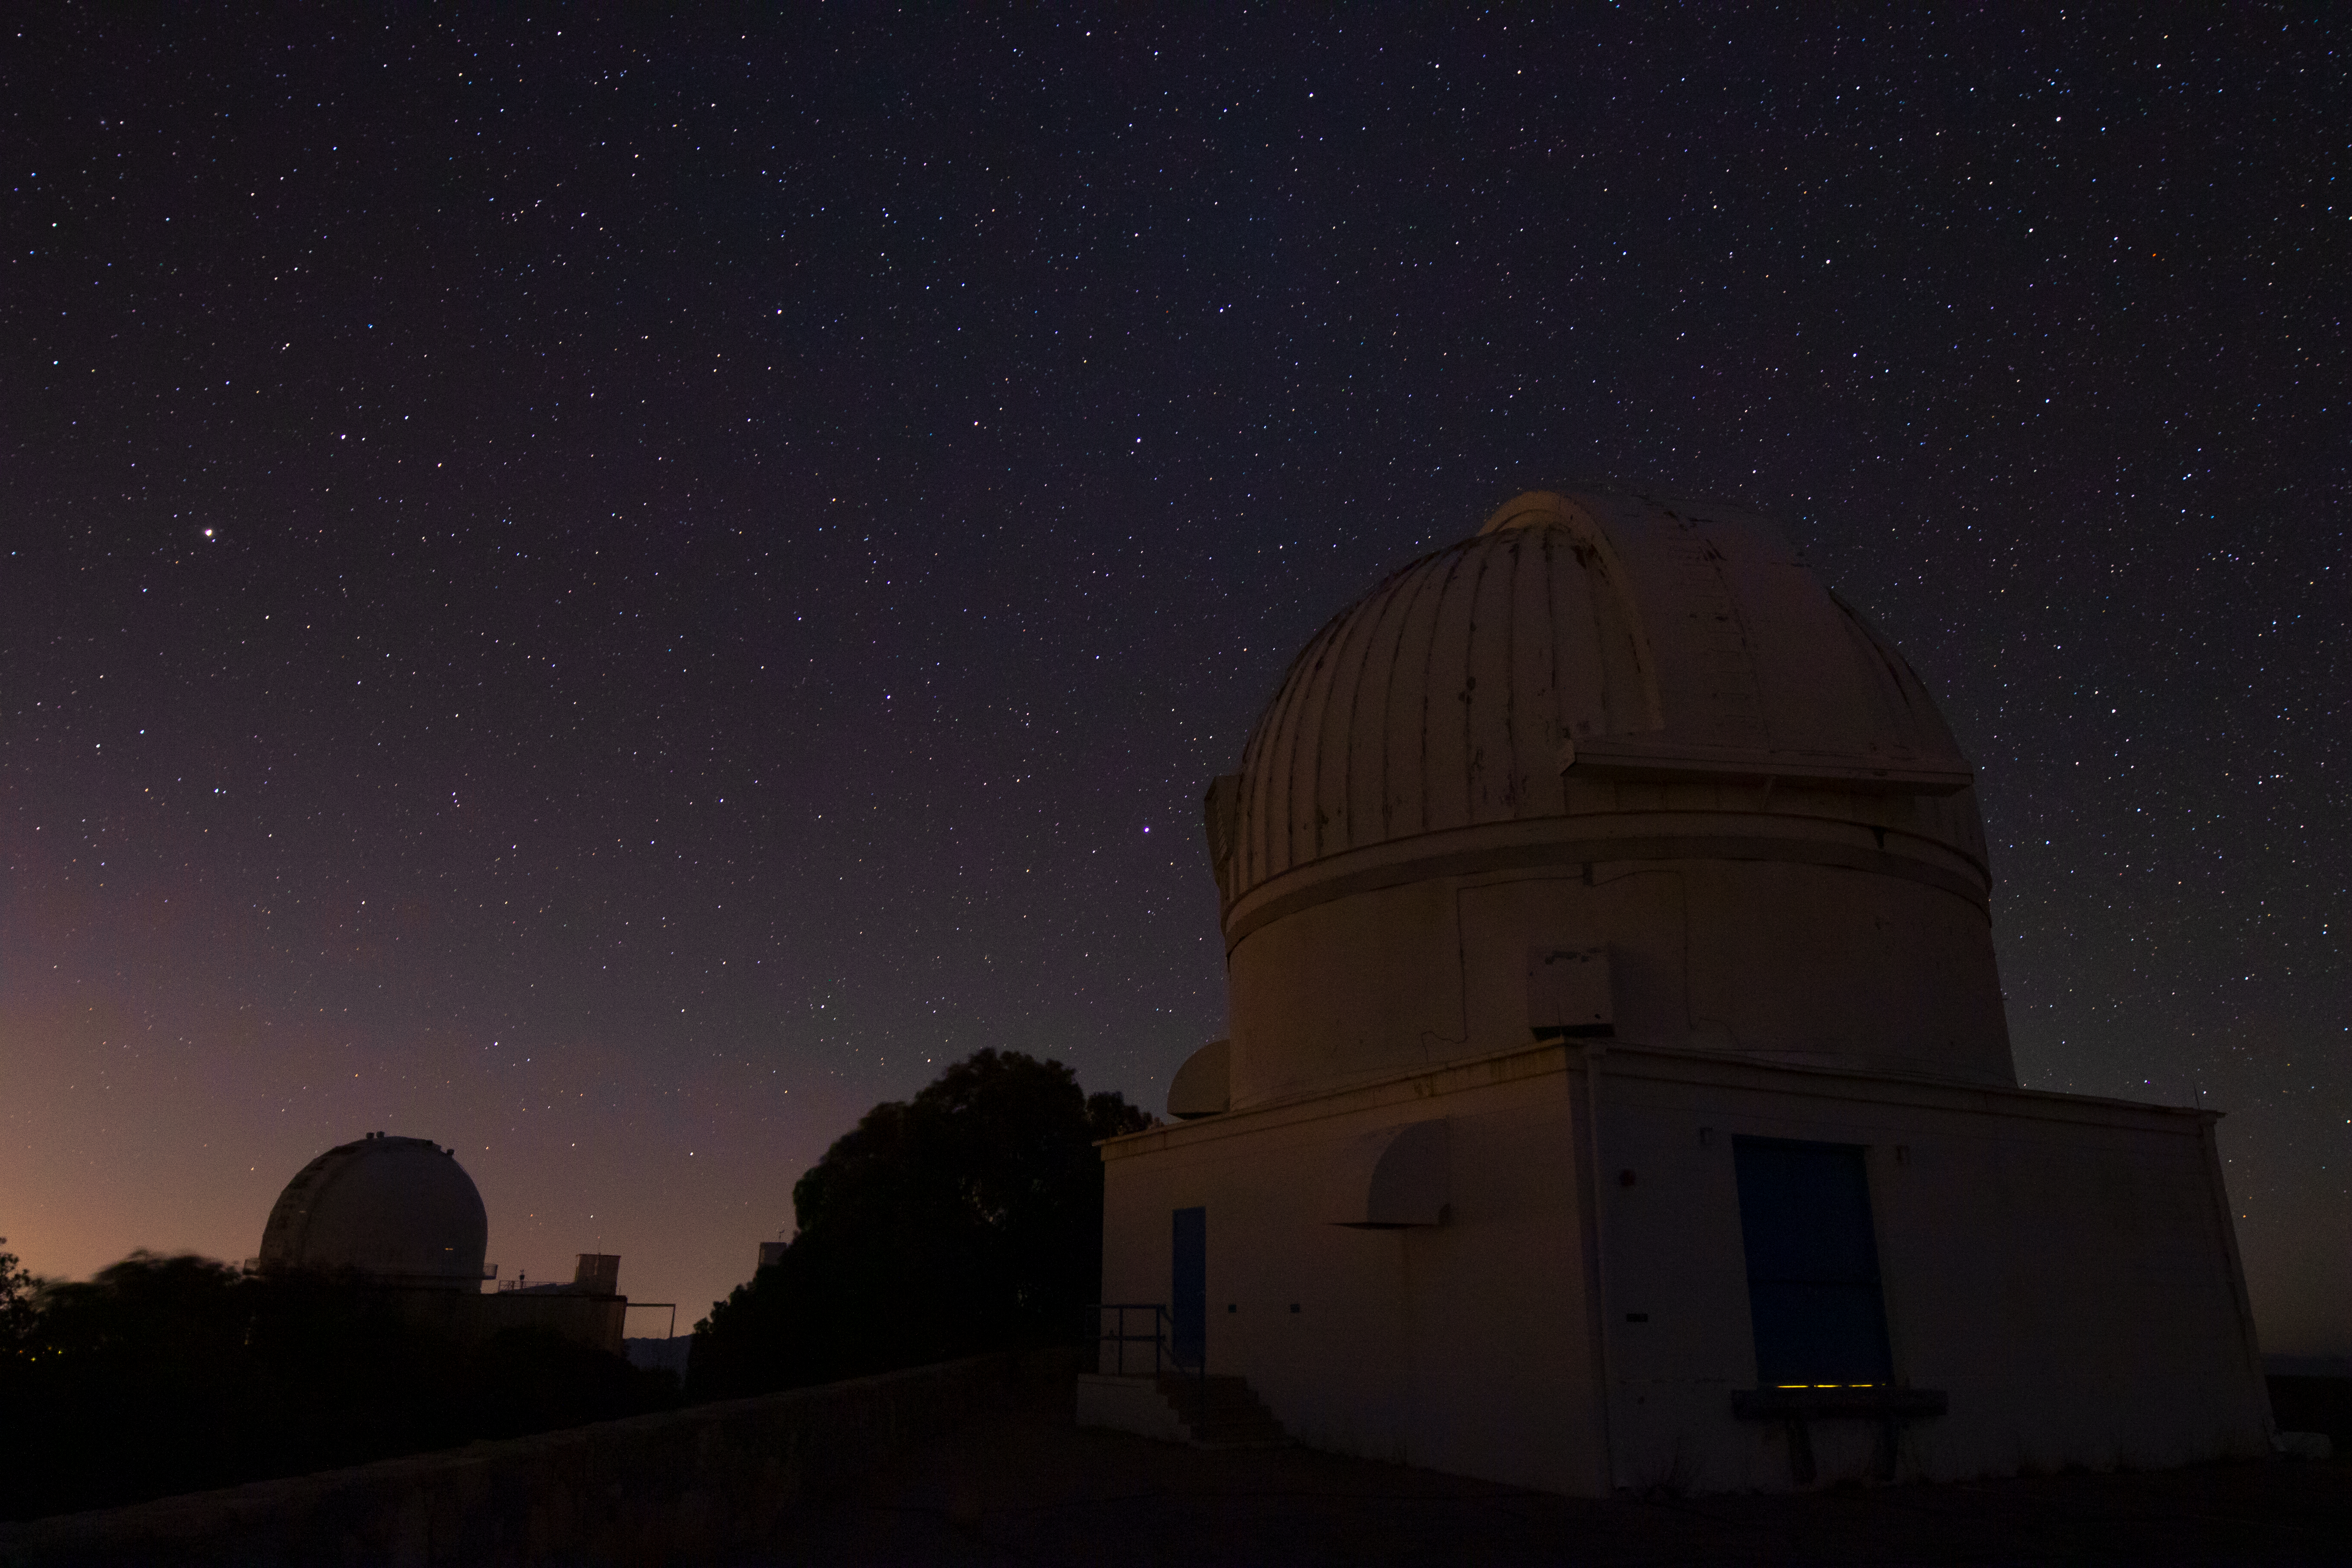

WIYN 0.9-meter Telescope at Night

The WIYN 0.9-meter Telescope underneath a blanket of stars at Kitt Peak National Observatory in Arizona.

Credit: Kitt Peak National Observatory/NOIRLab/NSF/AURA/P. Marenfeld